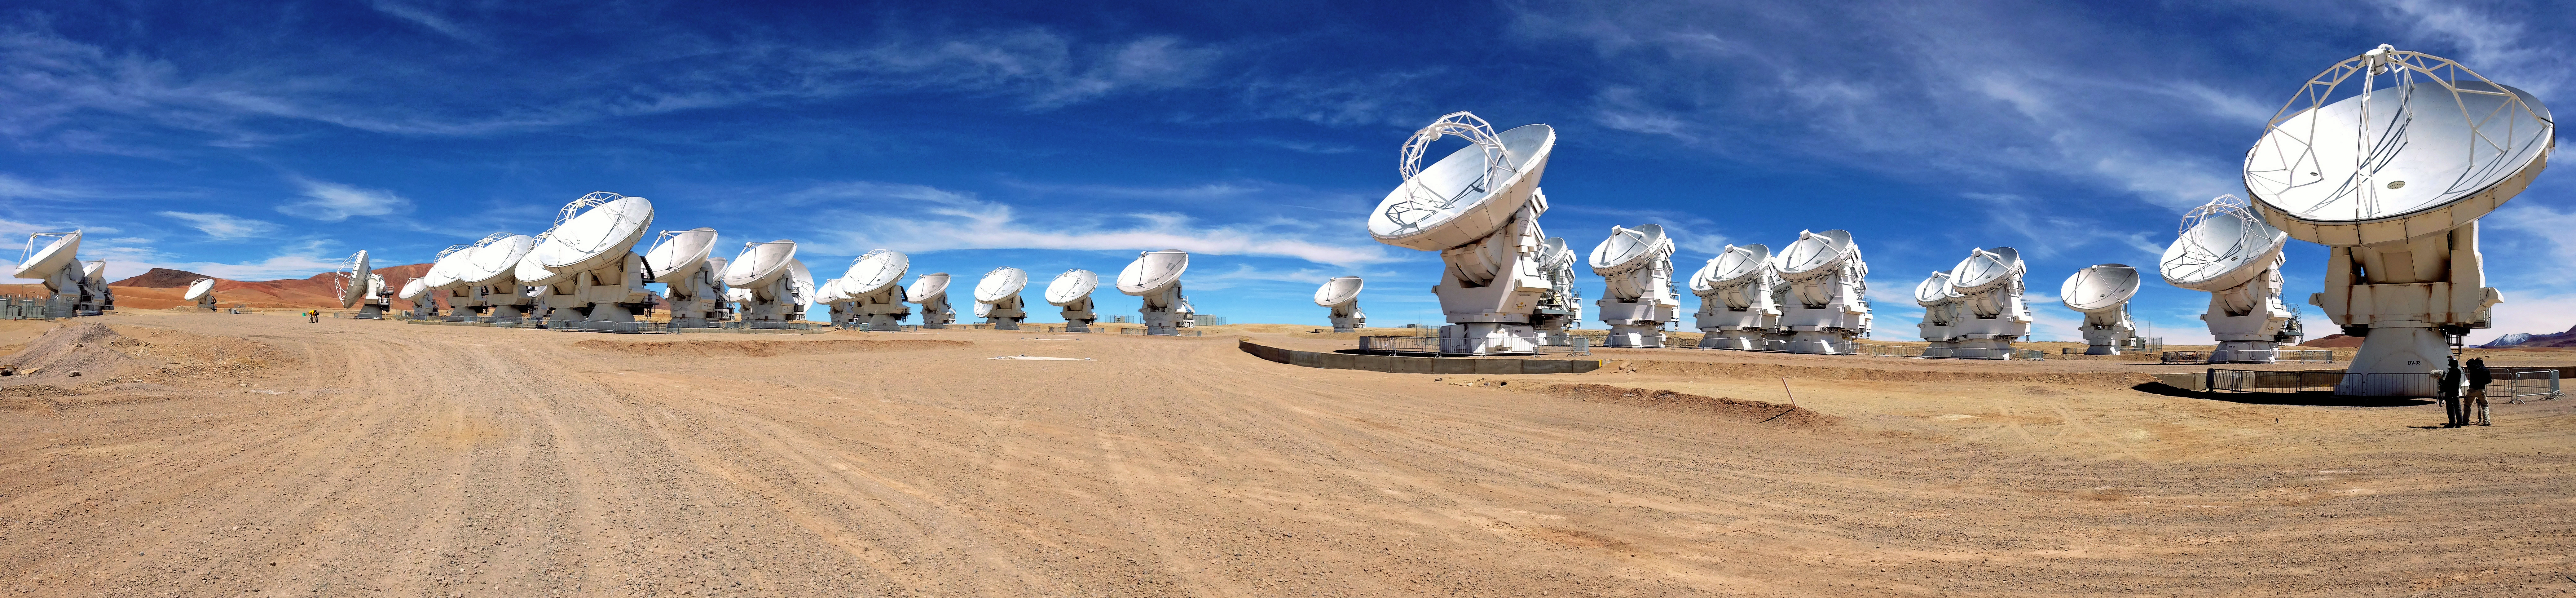

ALMA antennas on the Chajnantor plateau

Panoramic view of the ALMA antennas on the Chajnantor Plateau, at an altitude of 5000 m. The antennas are designed to withstand the harsh conditions at the high altitude site, where the extremely dry and rarefied air is ideal for ALMA's observations of the universe at millimetre- and submillimetre-wavelengths.

Credit: ESO